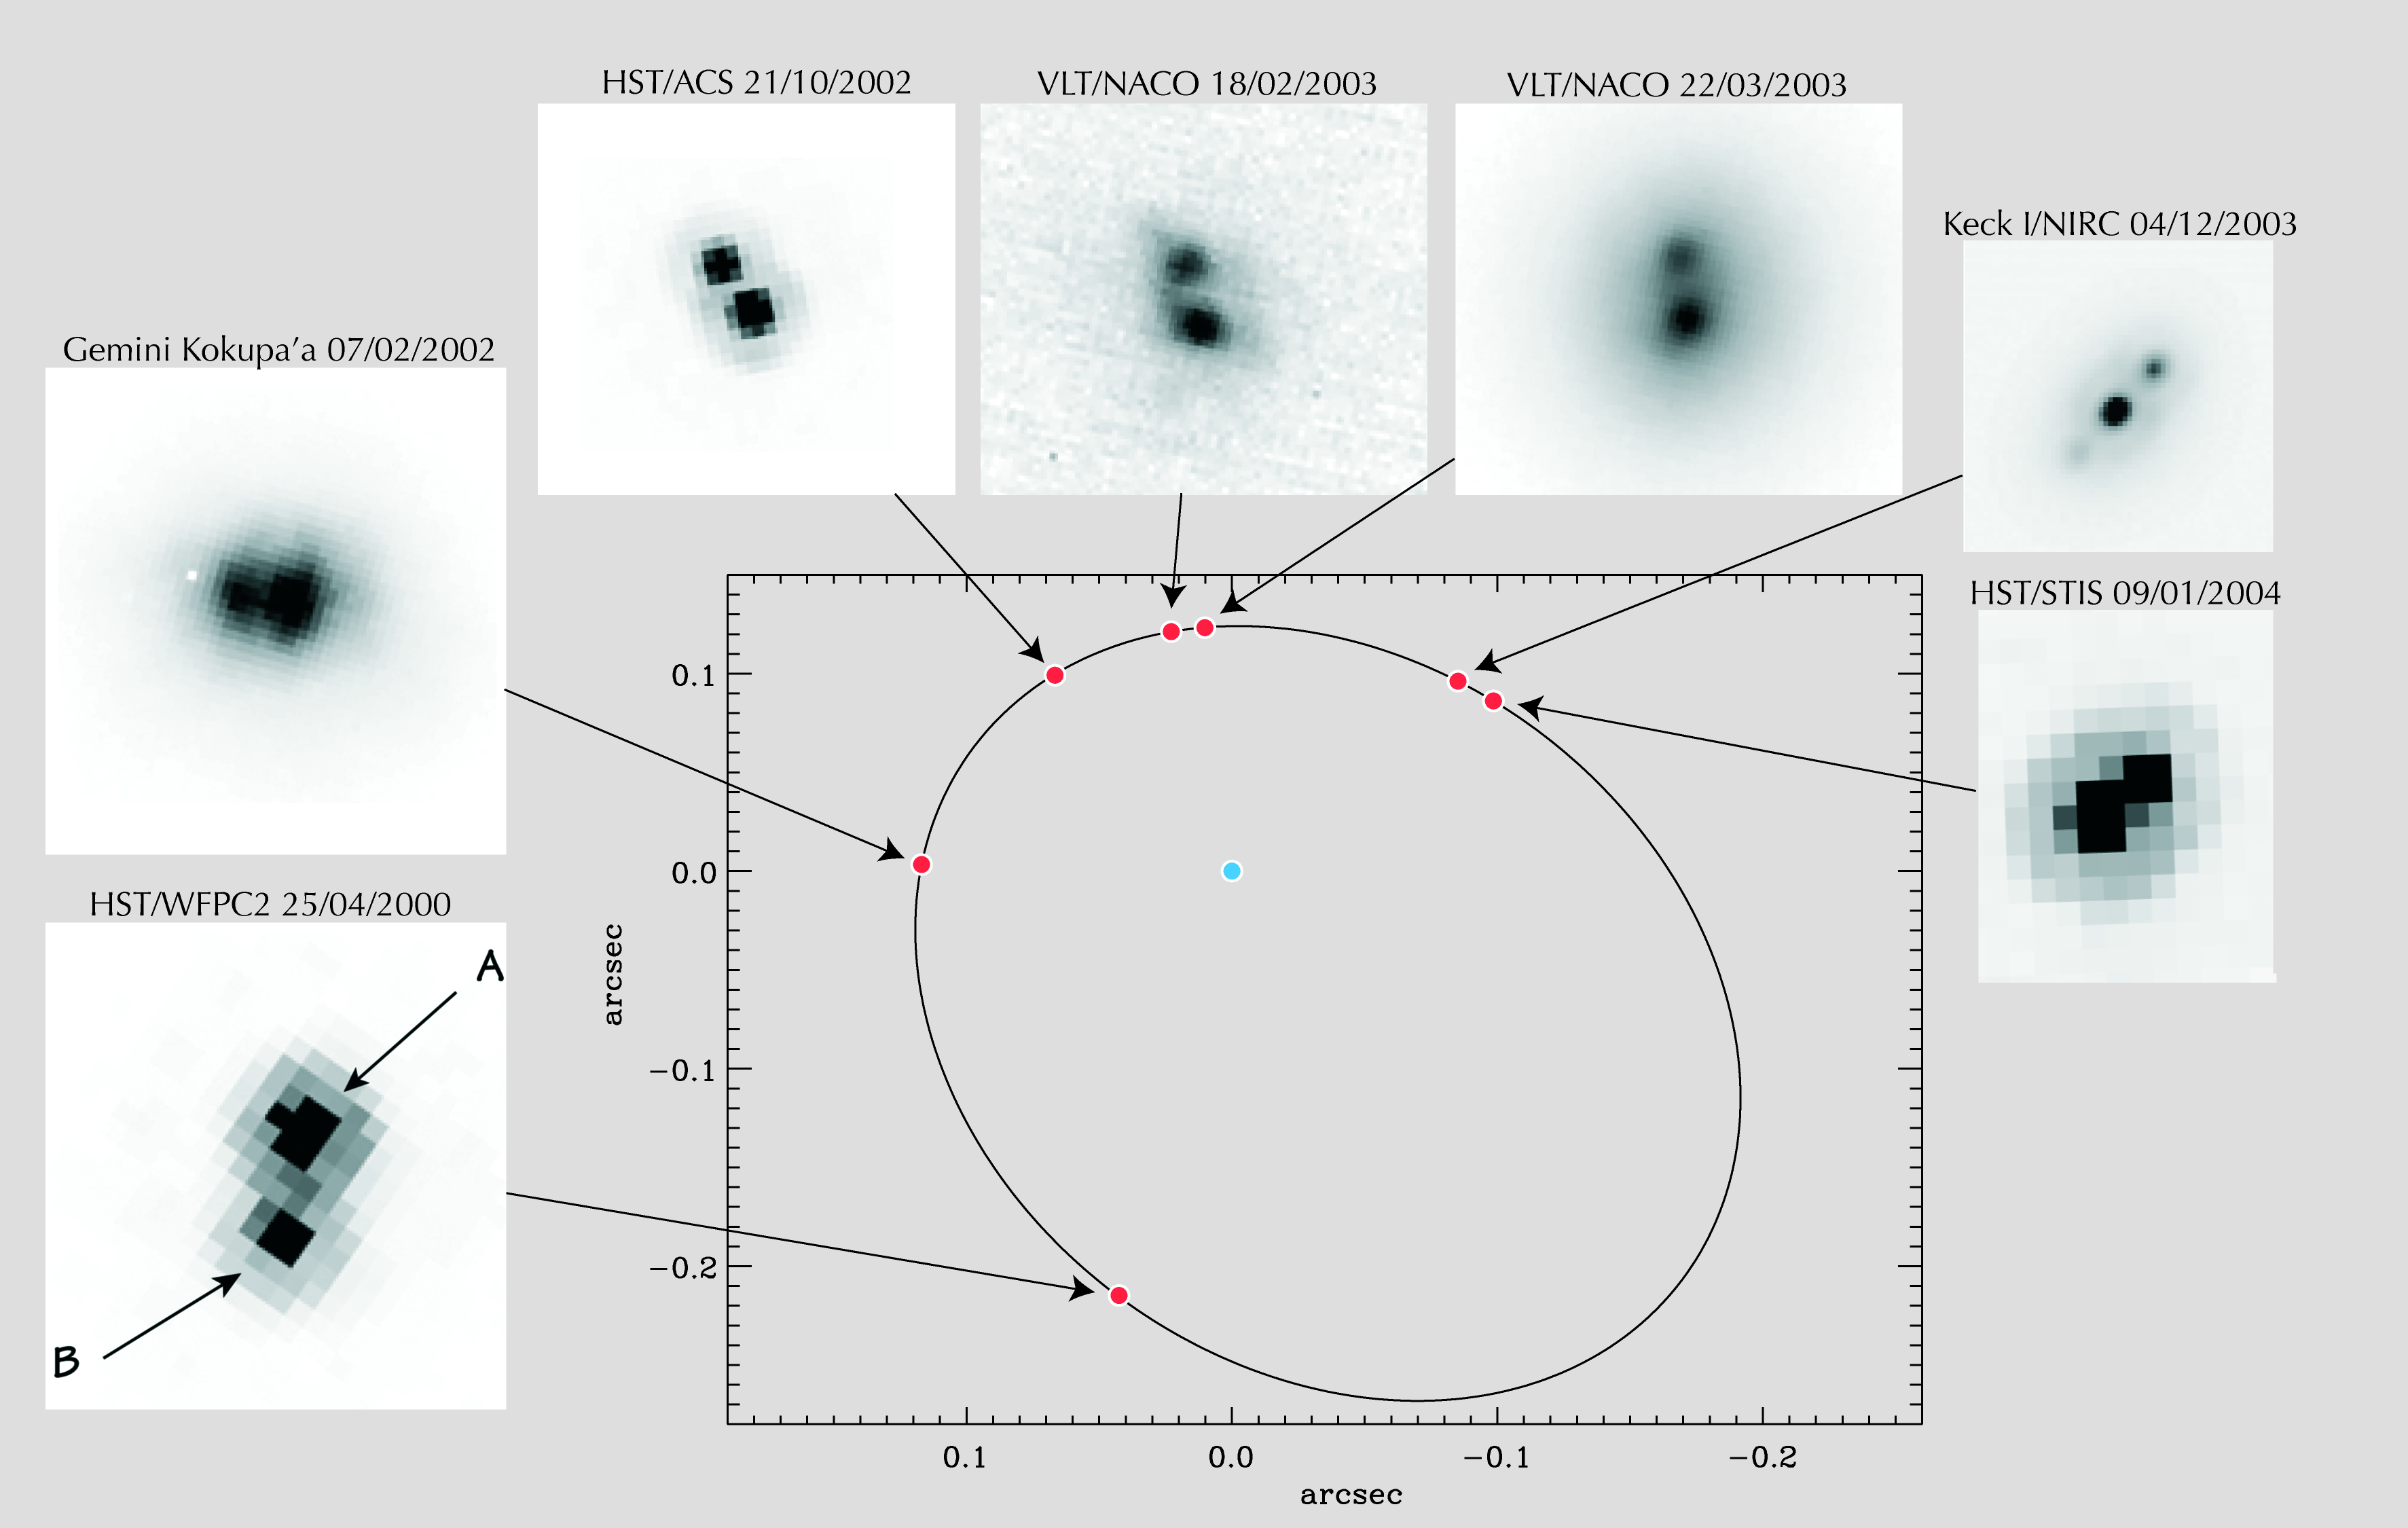

Orbit of the ultra-cool stars in 2MASSW J0746425+2000321

Orbit of the brown dwarf around the ultra-cool dwarf (2MASSW J0746425+2000321). Each red dot on the orbit corresponds to one observation made with a ground- or space-based telescope. The observations cover 60% of the whole orbit.

Credit: ESO